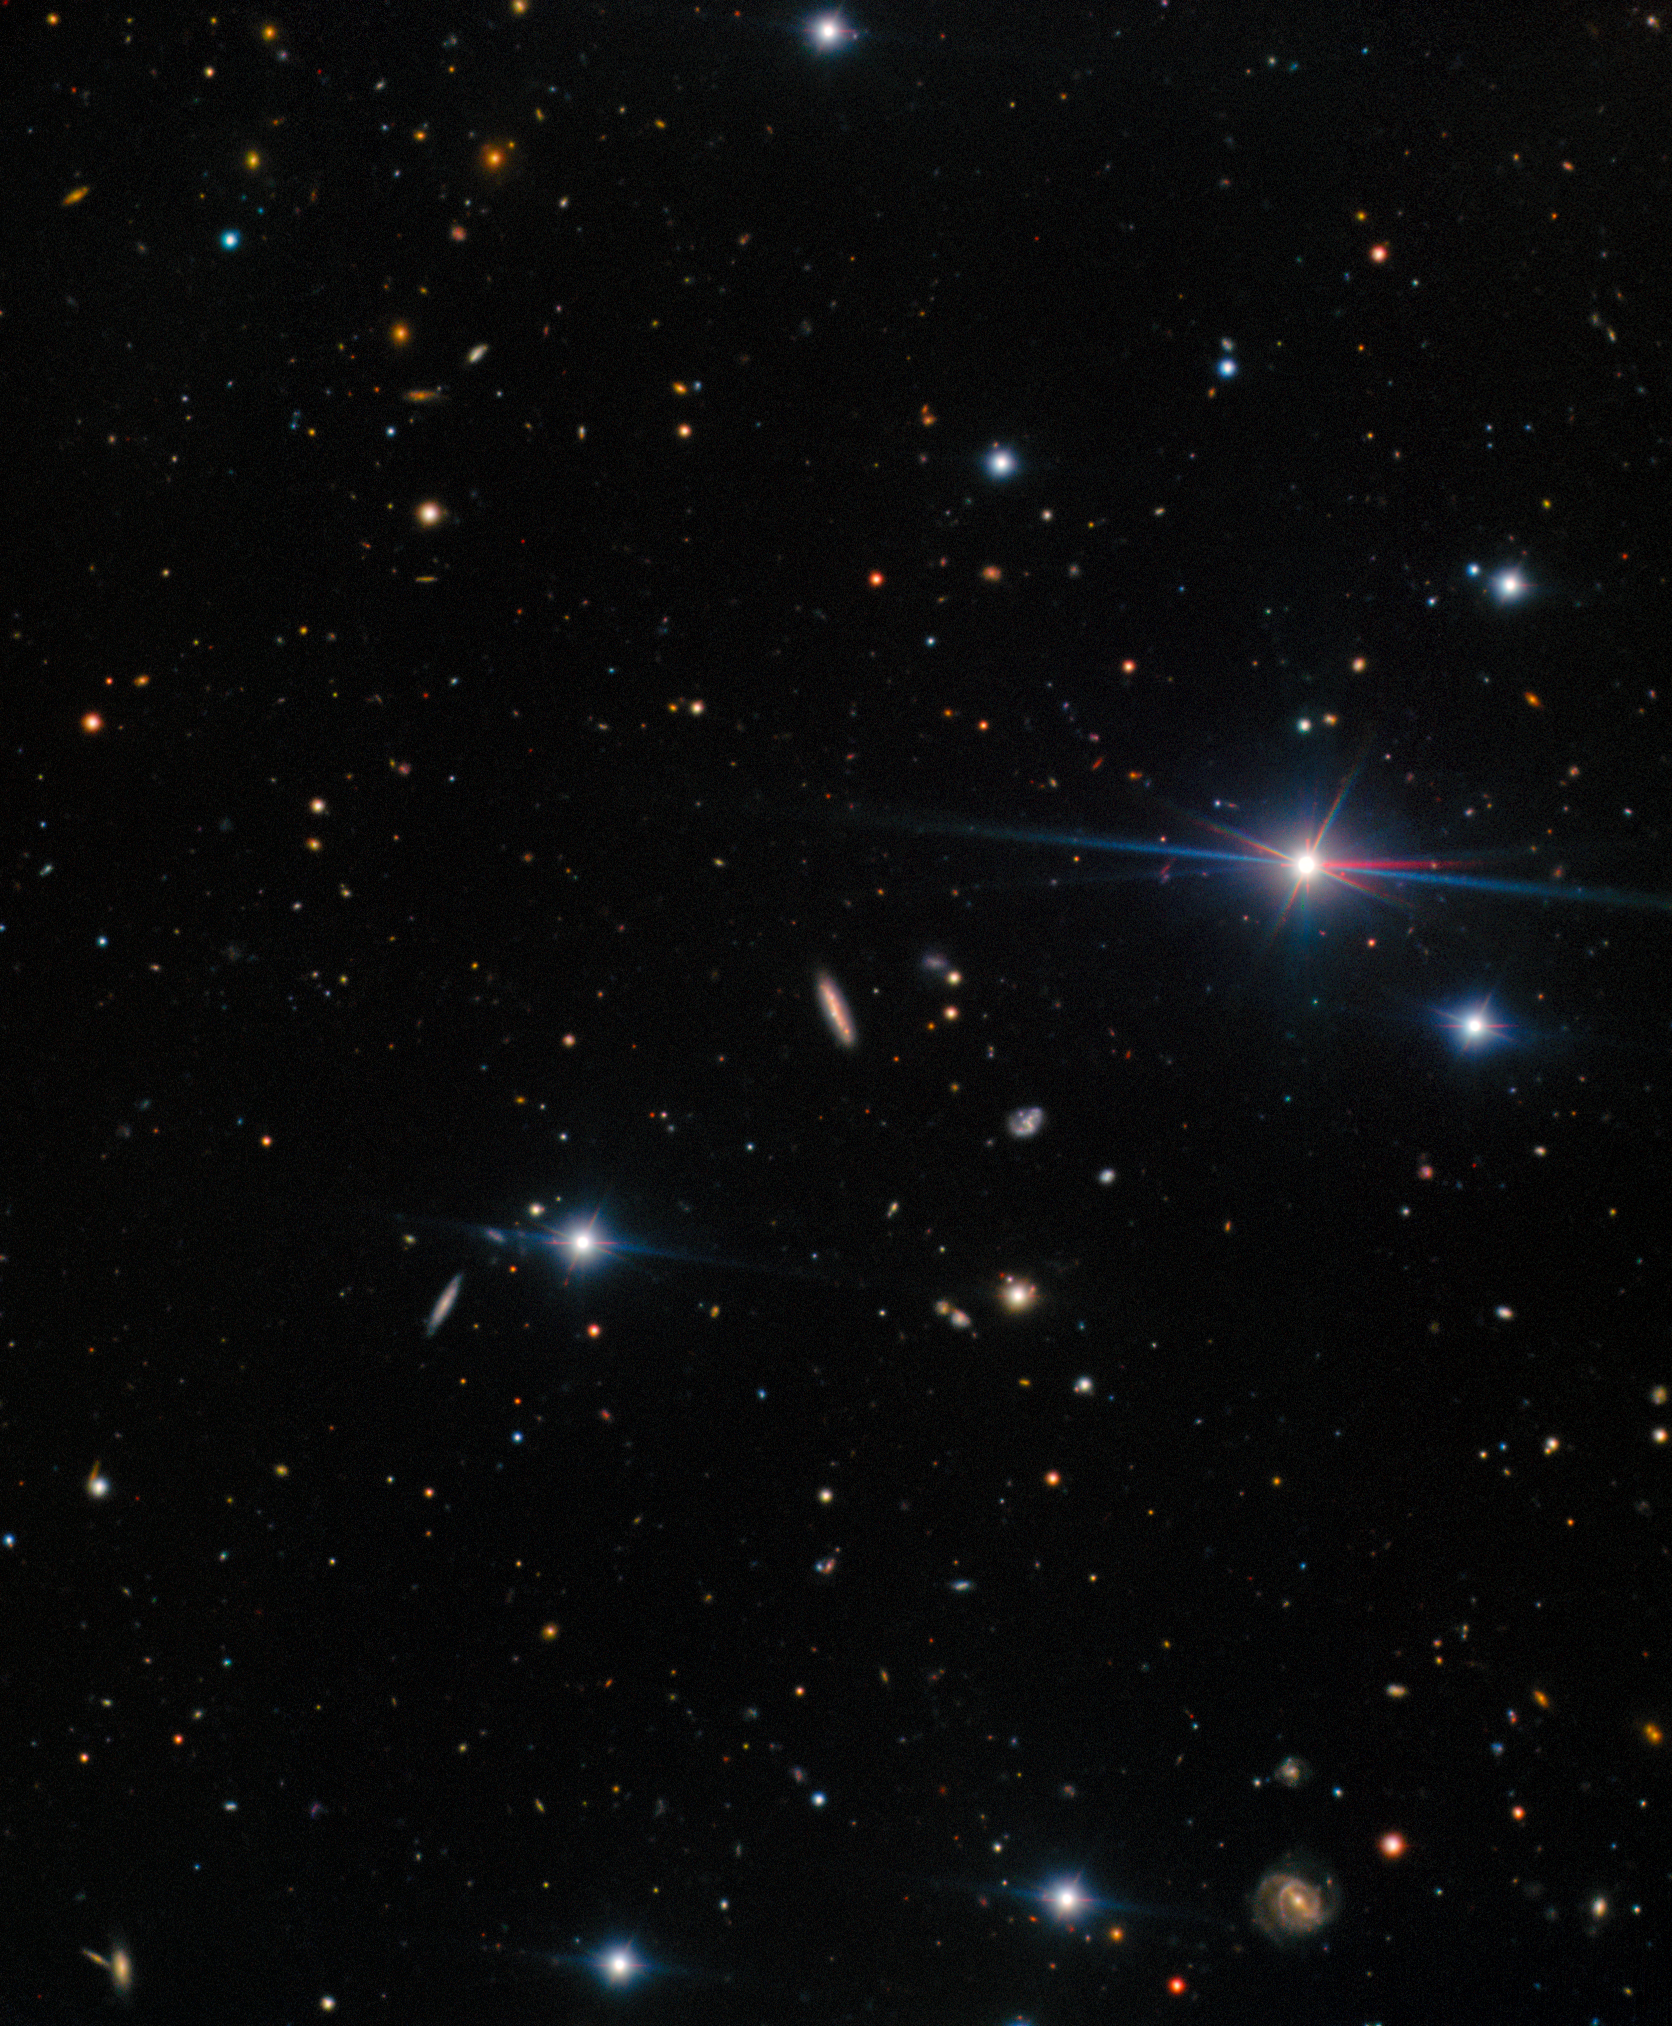

AT2025ulz host galaxy

A representative color image of the field around AT2025ulz, the candidate counterpart to gravitational wave event S250818k, which was first reported on 18 August 2025 by the LIGO-Virgo-KAGRA (LVK) collaboration.

The host galaxy of AT2025ulz is at the center of the image. Clumpy star forming regions can be seen across the galaxy. The transient is visible close to the center of the host, though clearly offset from the nucleus.

Early data suggested that AT2025ulz may be a kilonova, making it a promising candidate for the counterpart to S250818k. However, further investigation showed that it is a typical Type IIb supernova with early shock-cooling emission.

This image was taken with the Gemini Multi-Object Spectrograph (GMOS) on the Gemini North telescope, one half of the International Gemini Observatory, funded in part by the U.S. National Science Foundation and operated by NSF NOIRLab. The data are reported in a paper titled “AT2025ulz and S250818k: Investigating early time observations of a subsolar mass gravitational-wave binary neutron star merger candidate” to appear in The Astrophysical Journal Letters.

Read more in the press release from Carnegie Mellon University.

View a close-up of the host galaxy here.

Credit: International Gemini Observatory/NOIRLab/NSF/AURA Acknowledgment: PI: B. O'Connor (Carnegie Mellon University) Image processing: J. Miller & M. Rodriguez (International Gemini Observatory/NSF NOIRLab), M. Zamani (NSF NOIRLab)